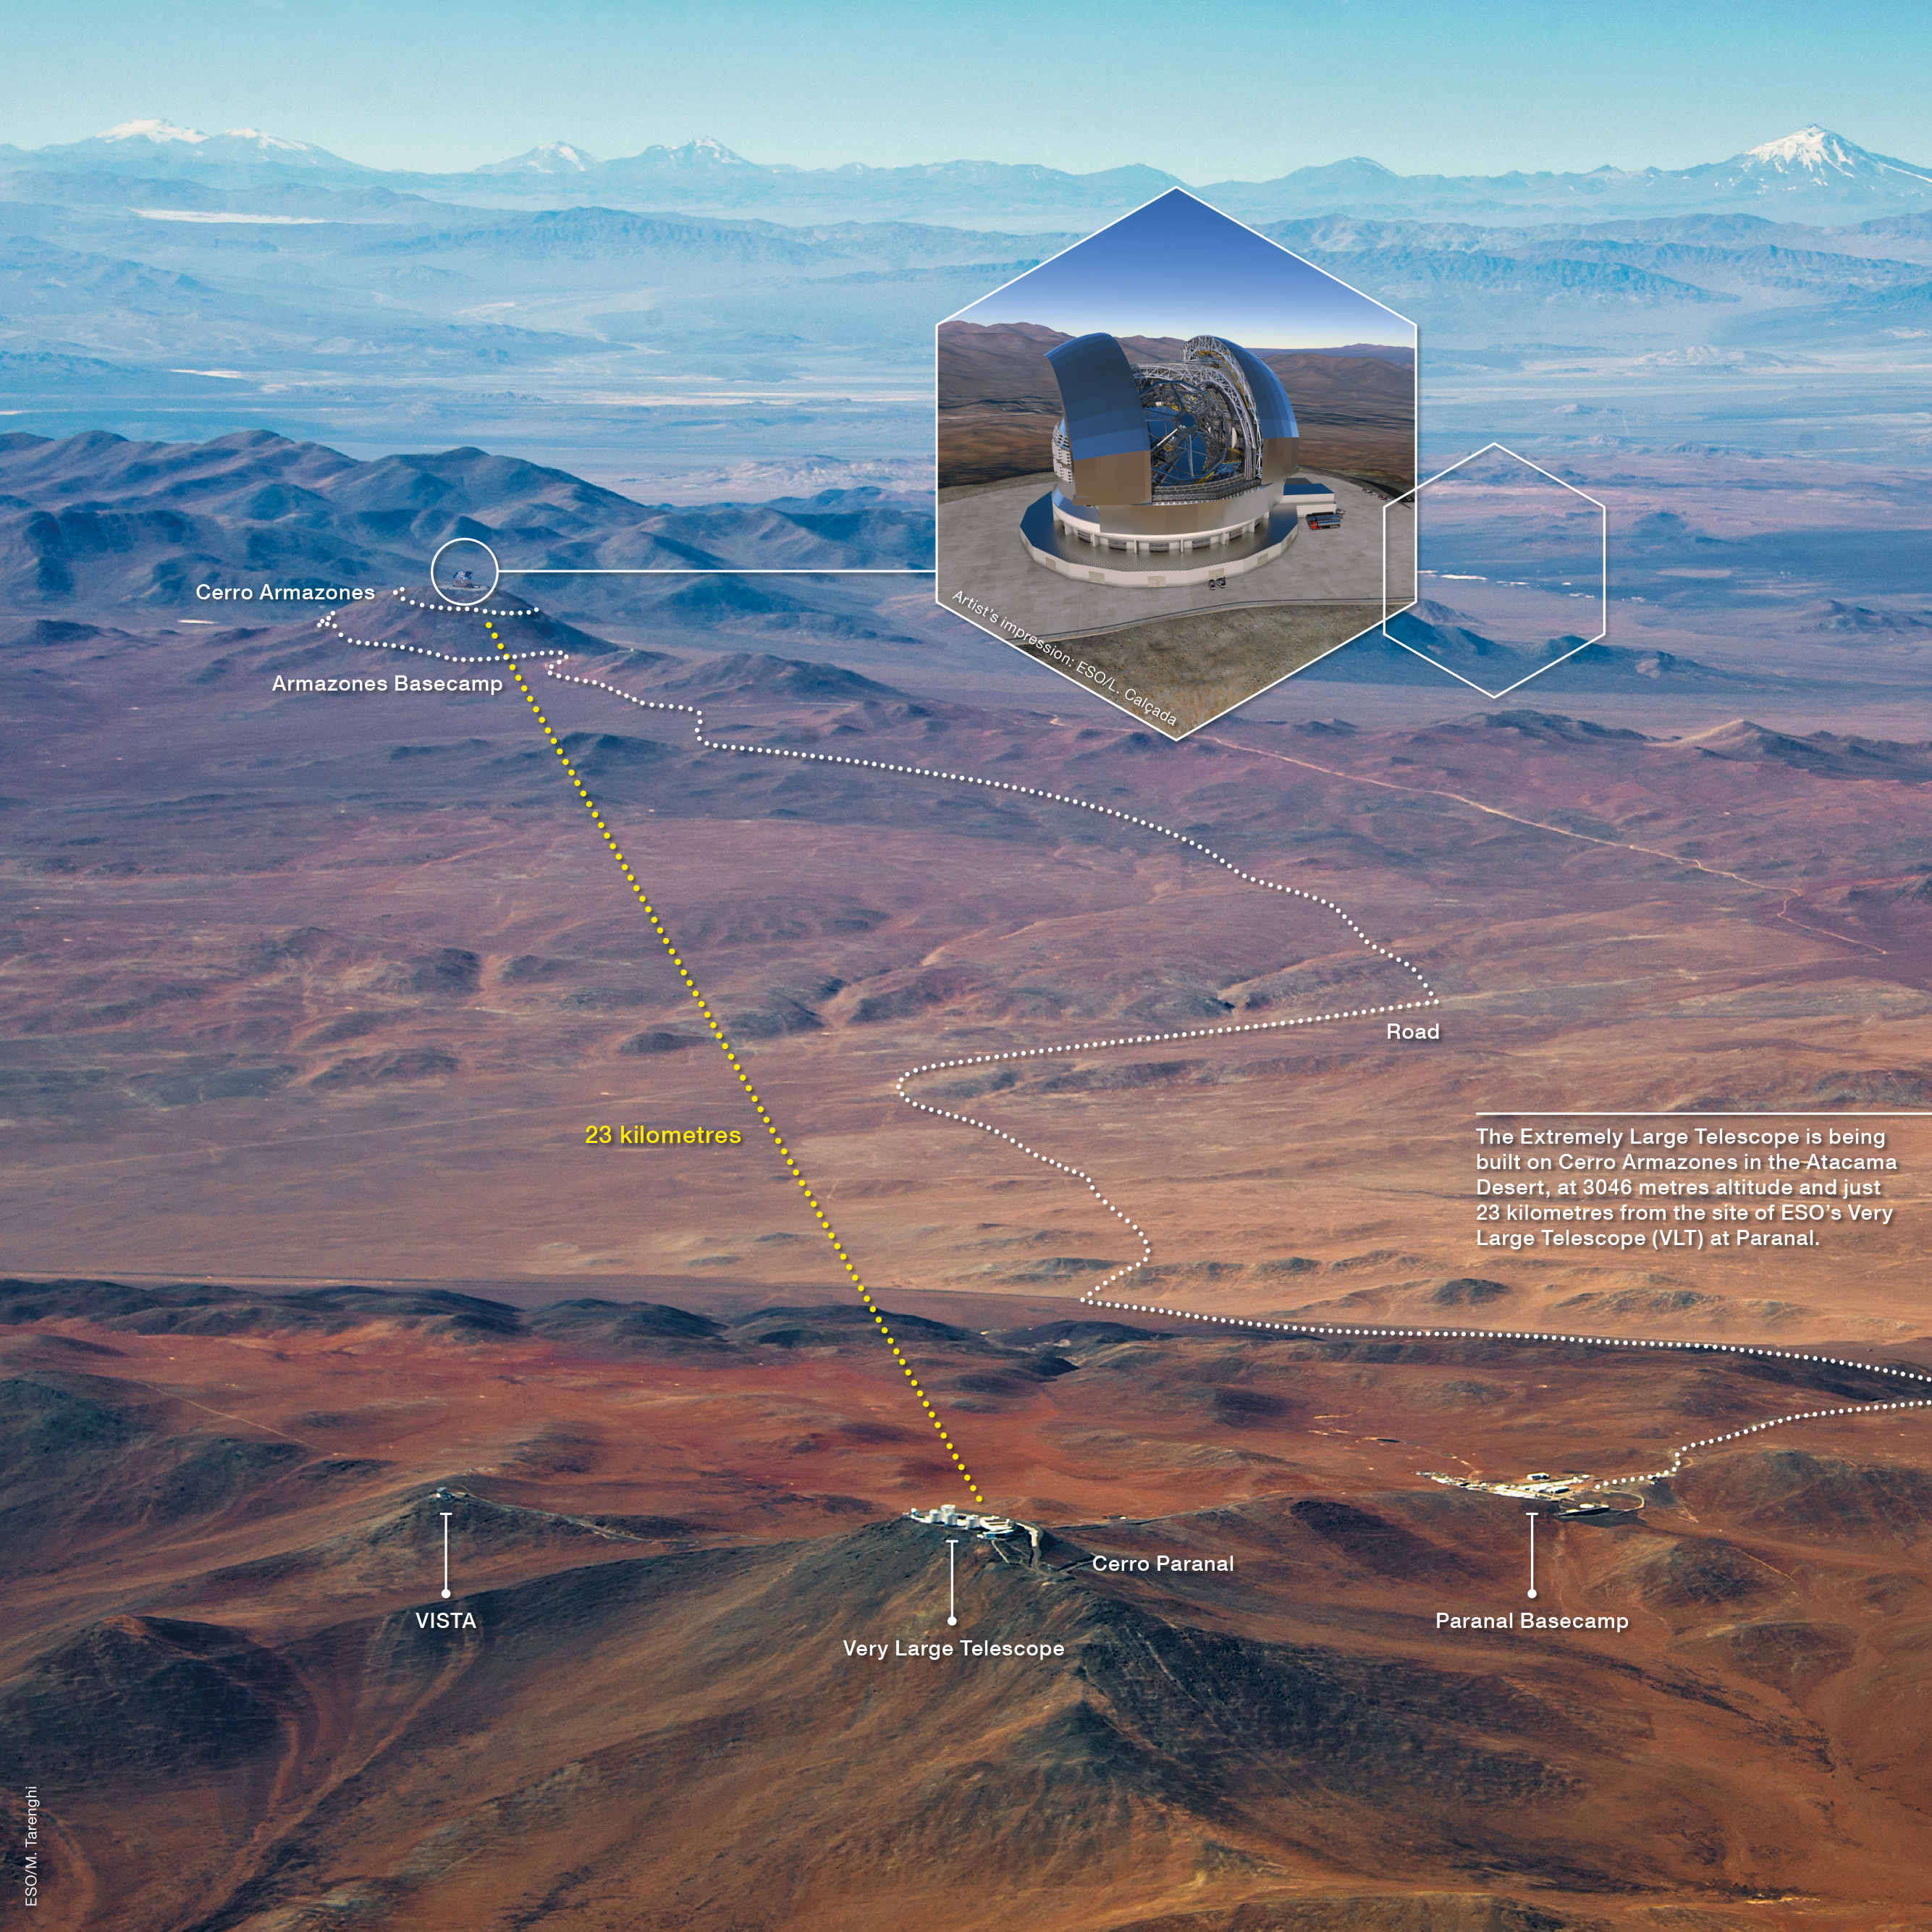

The road to Armazones

This infographic details the location of Cerro Armazones in relation to Cerro Paranal, where ESO's Paranal Observatory is located. Cerro Armazones is the location of the forthcoming Extremely Large Telescope, which is currently under construction.

Credit: ESO